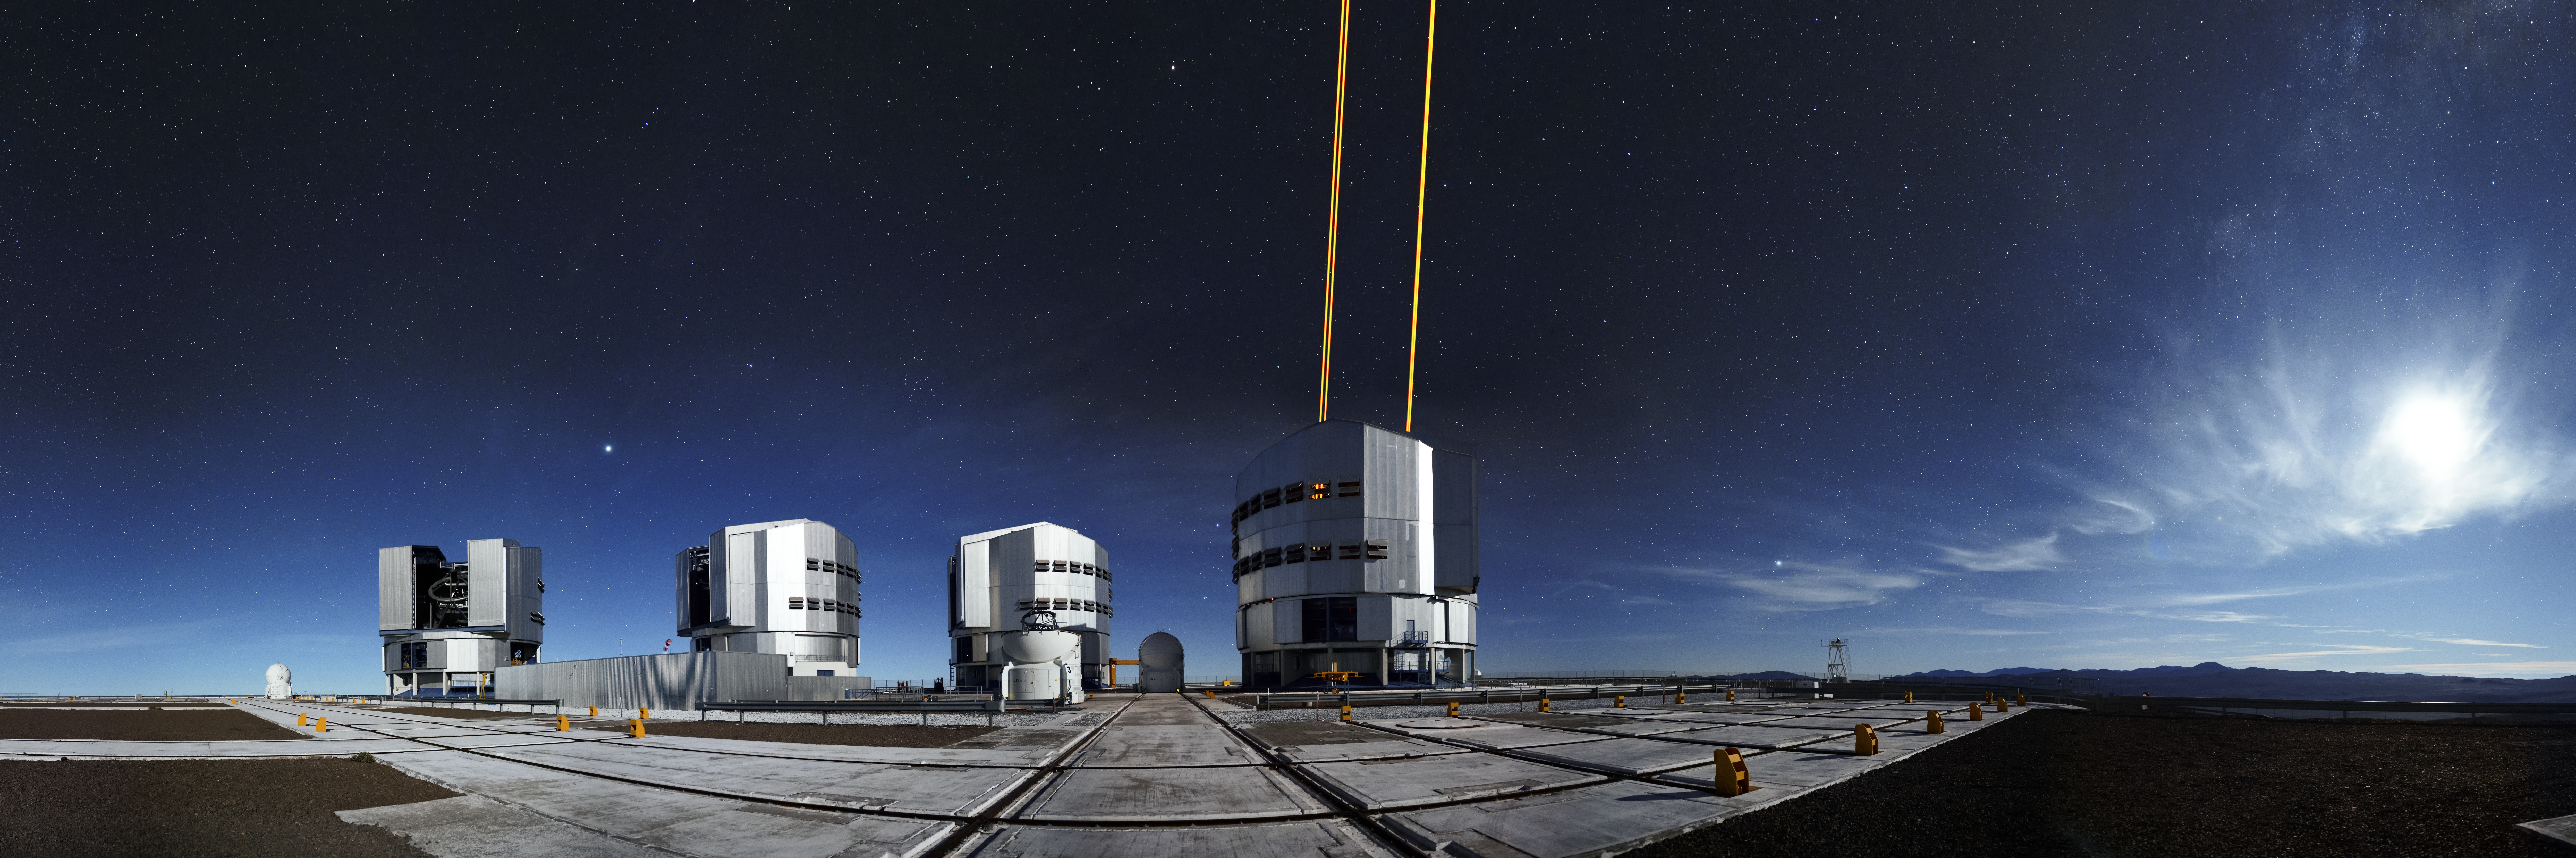

Cylindrical panoramic Adaptive Optics

The four Unit Telescopes (UTs) at the Very Large Telescope (VLT) on ESO's Paranal Observatory in Chile have a very special inbuilt technology known as Adaptive Optics (AO). The tech involves firing strong laser beams into the upper atmosphere, which cause it to glow and create fake "stars". By adjusting for how these fakes should look, the mirrors on the UTs can be altered slightly to compensate, producing much clearer astronomical images. This paranoma shows this in action.

Credit: F. Kamphues/ESO